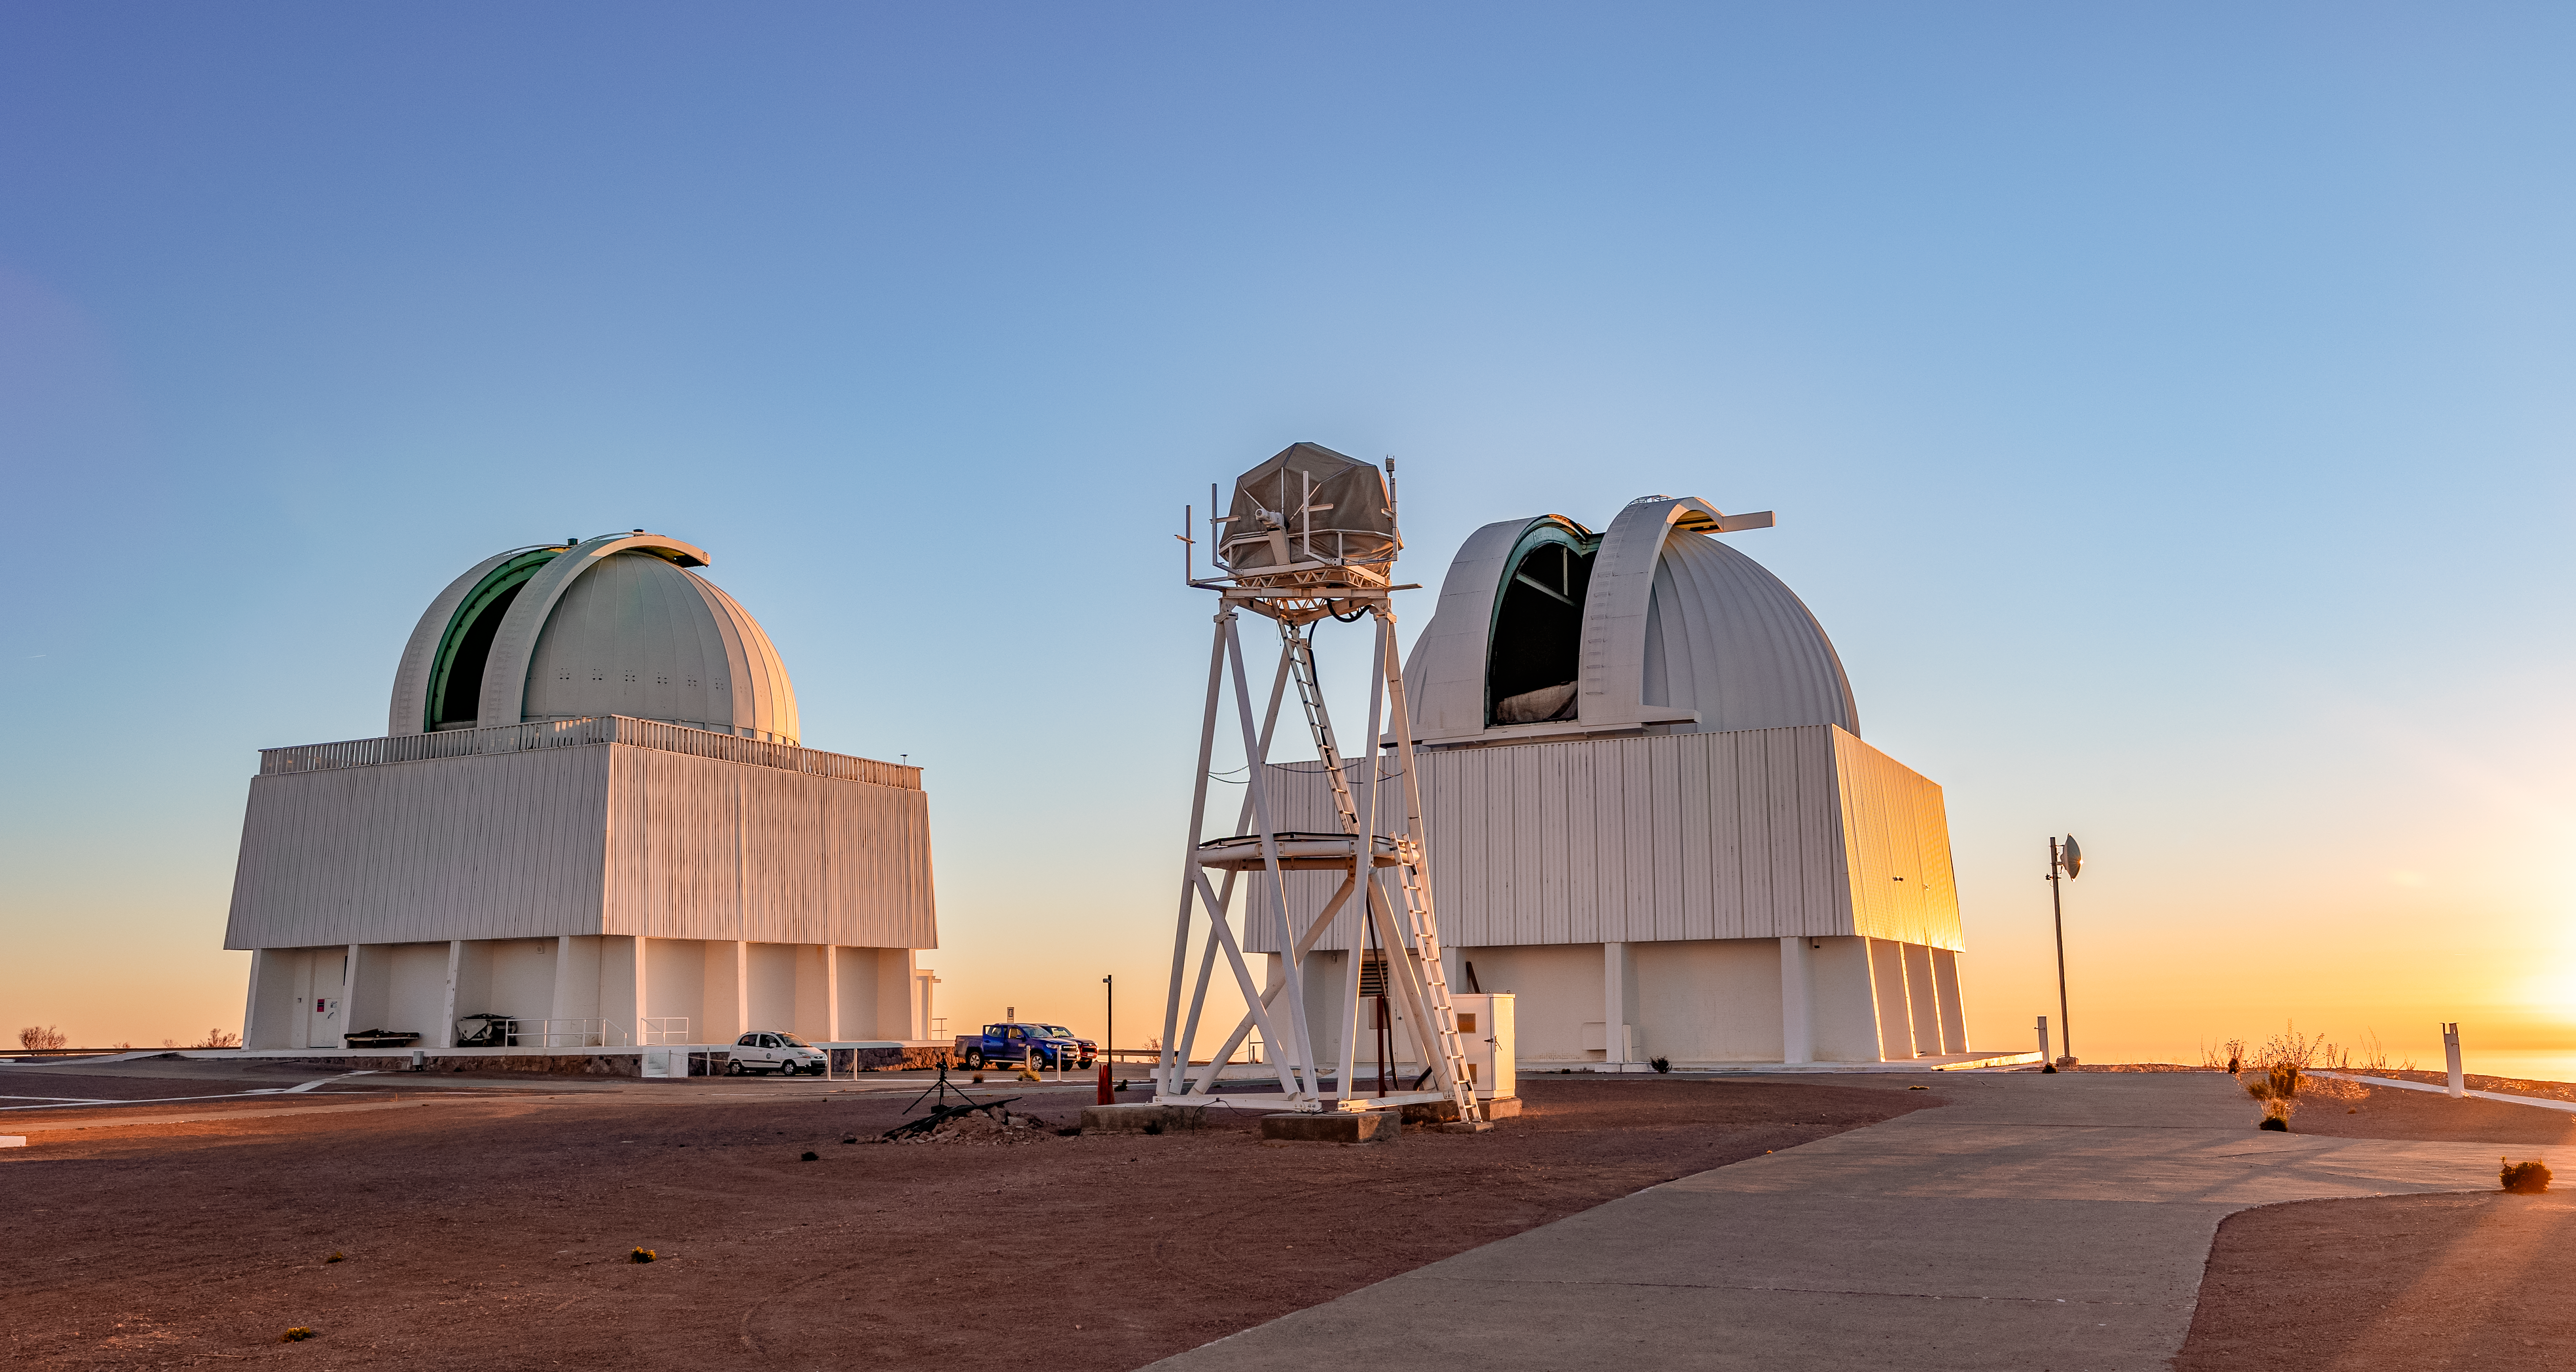

SMARTS Telescopes and UBC Southern Observatory

The SMARTS 1.5-meter Telescope, SMARTS 0.9-meter Telescope, and UBC Southern Observatory on Cerro Tololo in Chile.

Credit: CTIO/NOIRLab/NSF/AURA/T. Slovinský